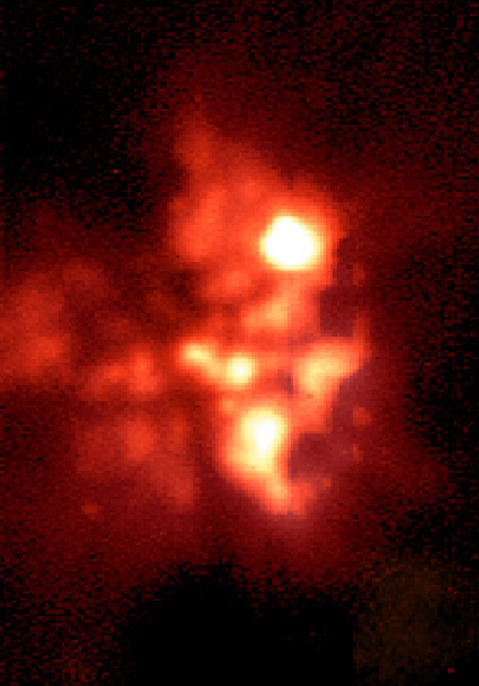

BN/KL complex in the Orion Nebula

This is one of a series of mid-infrared images of the BN/KL complex, a star-forming region deep inside the Orion Nebula, obtained with ESO's Thermal Infrared MultiMode Instrument (TIMMI2), mounted at the Cassegrain focus of the 3.6-m telescope on La Silla. The area is located close to the Trapezium cluster. The dust is more transparent at longer wavelengths and the complex is clearly seen in this image, which is an image ratio of images obtained with TIMMI2 at wavelengths of 10.3 µm and 20.0µm. They show in some detail the structures around the compact sources and the extended thermal emission from the dust. It illustrates how the temperature of the dust in this area varies. The brighter areas are the hotter ones.

Technical information: this image shows the observed 20.0 µm to 10.3 µm brightness ratio and hence the distribution of the colour temperature. The lowest observed ratio corresponds to the highest temperature (a de-reddened colour temperature of about 460K, or +190 °C); it occurs at the location of the BN object .

Credit: ESO